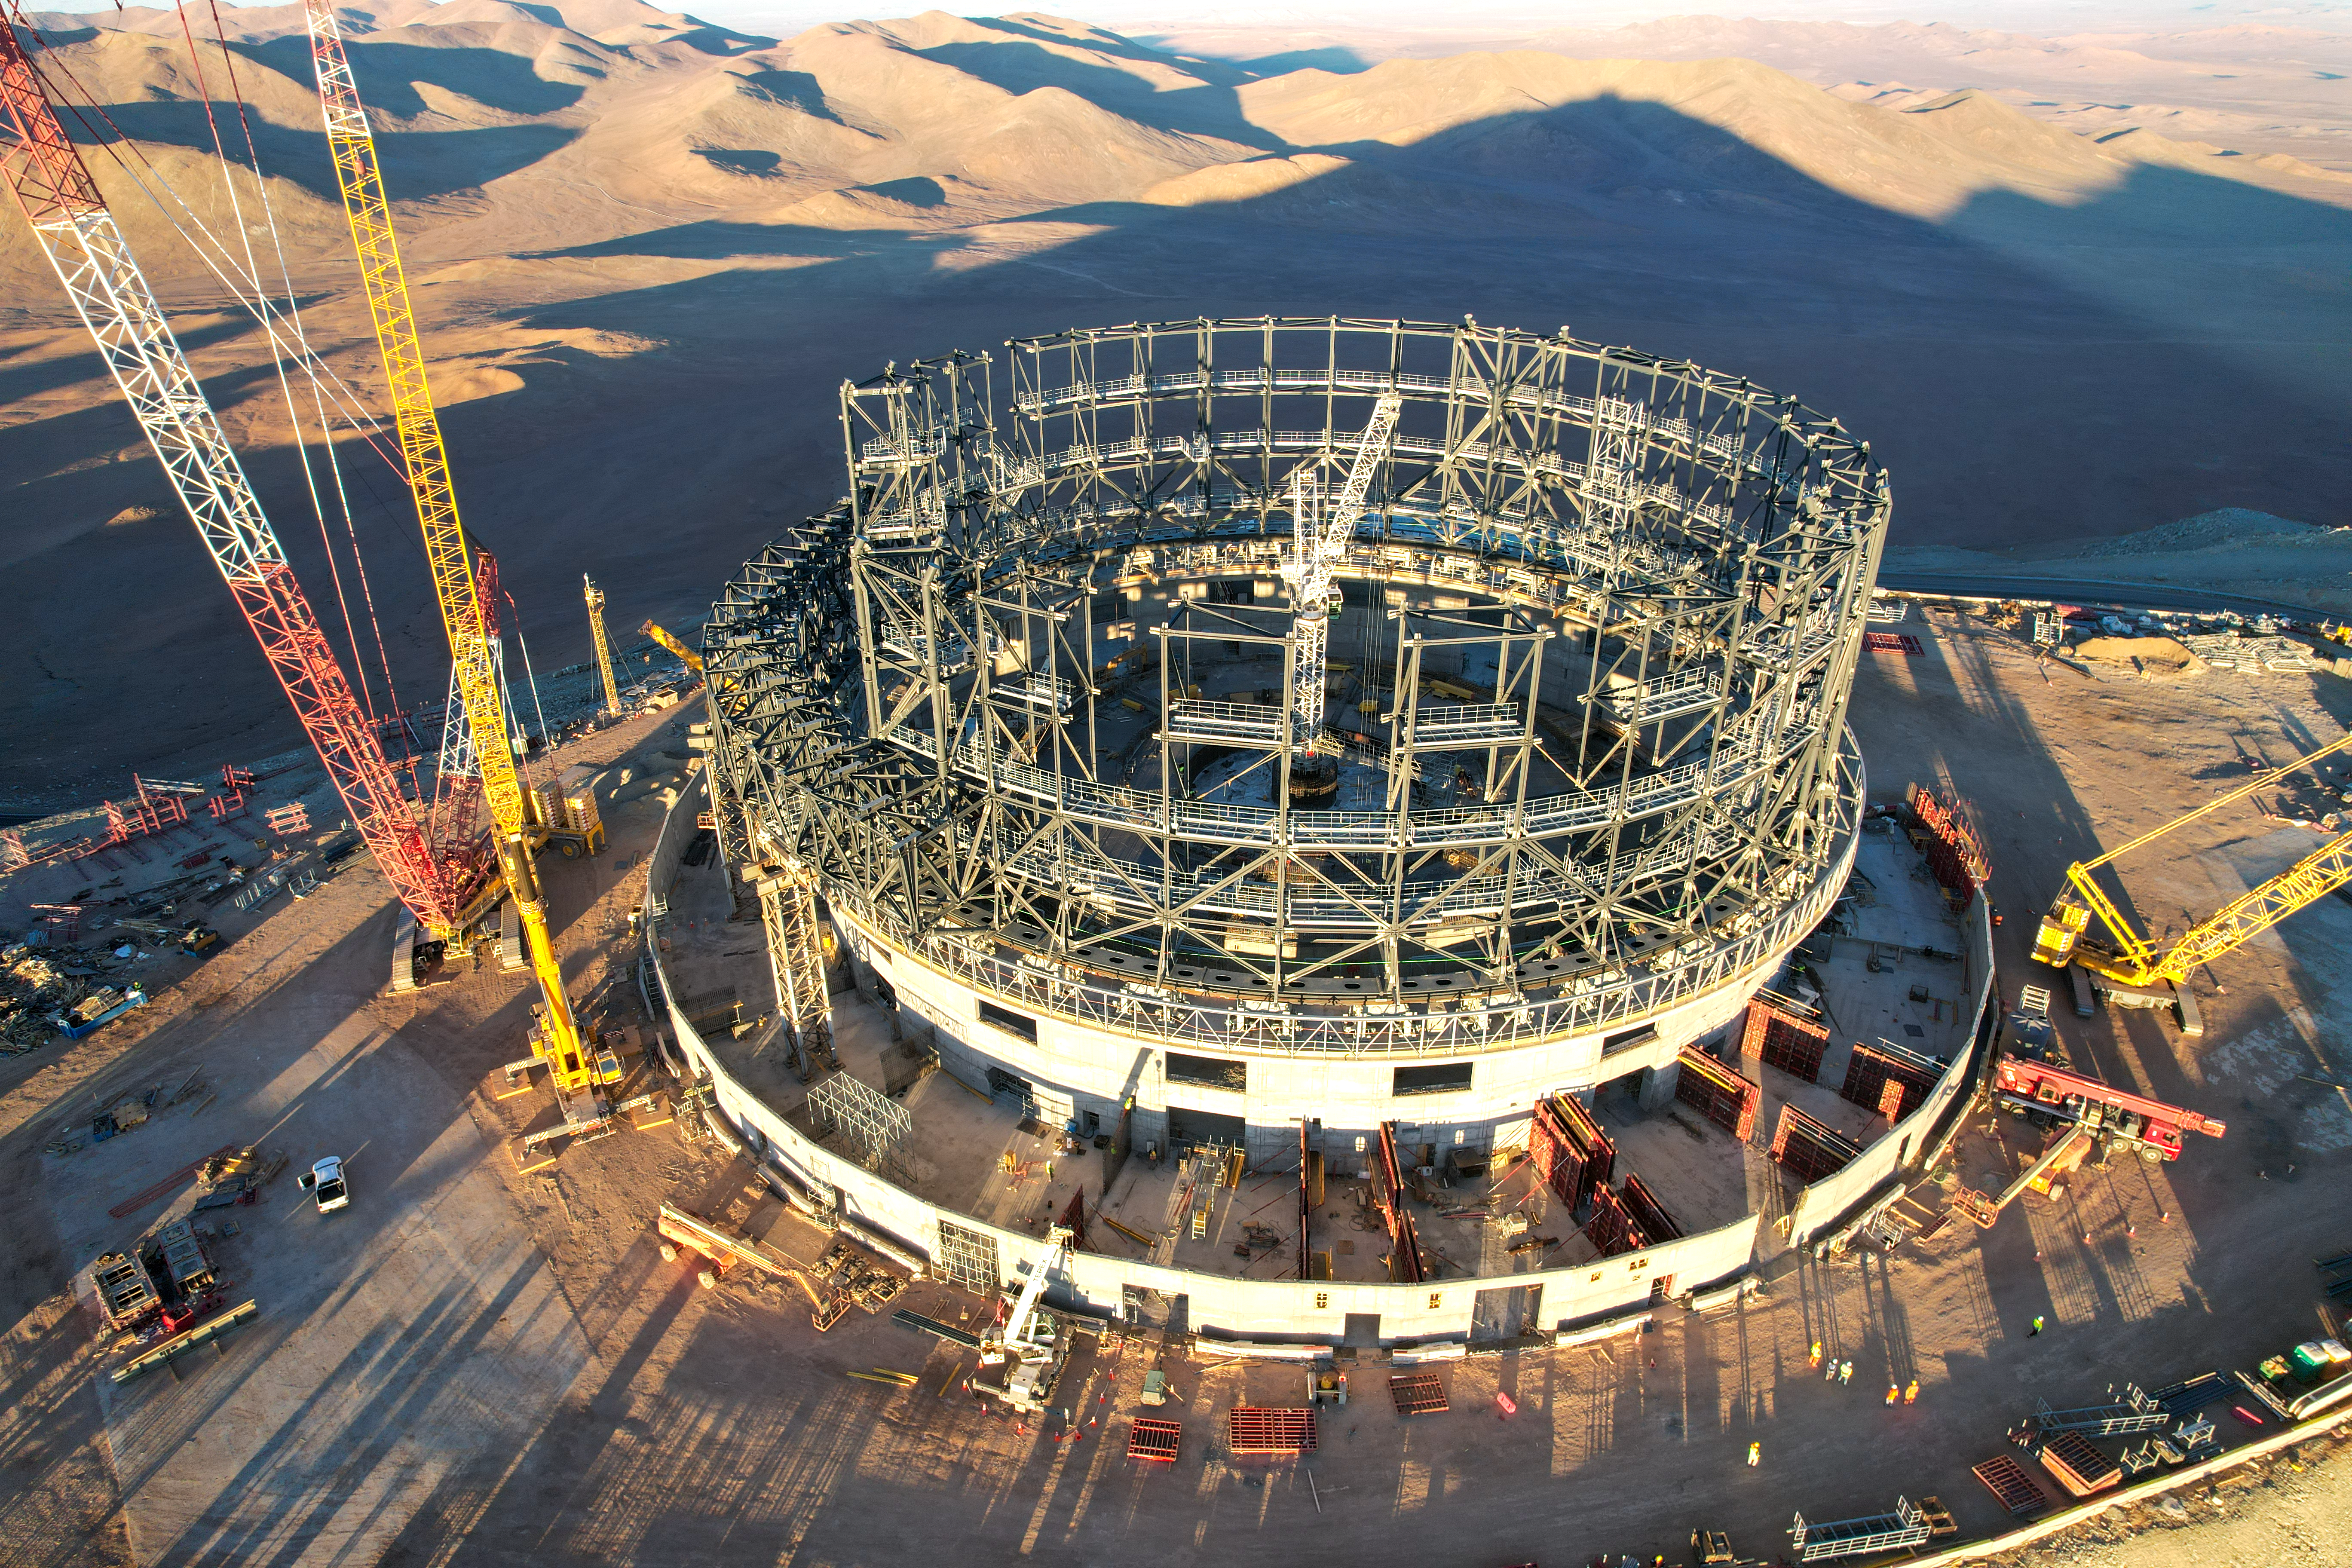

Drone shot of the ELT under construction at Cerro Armazones

This image, taken in late June 2023, shows a drone shot of the construction site of ESO’s Extremely Large Telescope at Cerro Armazones, in Chile's Atacama Desert. There, engineers and construction workers are currently assembling the structure of the telescope dome at a staggering pace. Visibly changing each day, the steel structure will soon acquire the familiar round shape typical of telescope domes.

People visible at the bottom of the frame give a sense of scale to the photo, showcasing just how big the dome of ELT will be. Behind the telescope, we see the shadow of Cerro Armazones, projected onto the desert landscape.

Credit: ESO